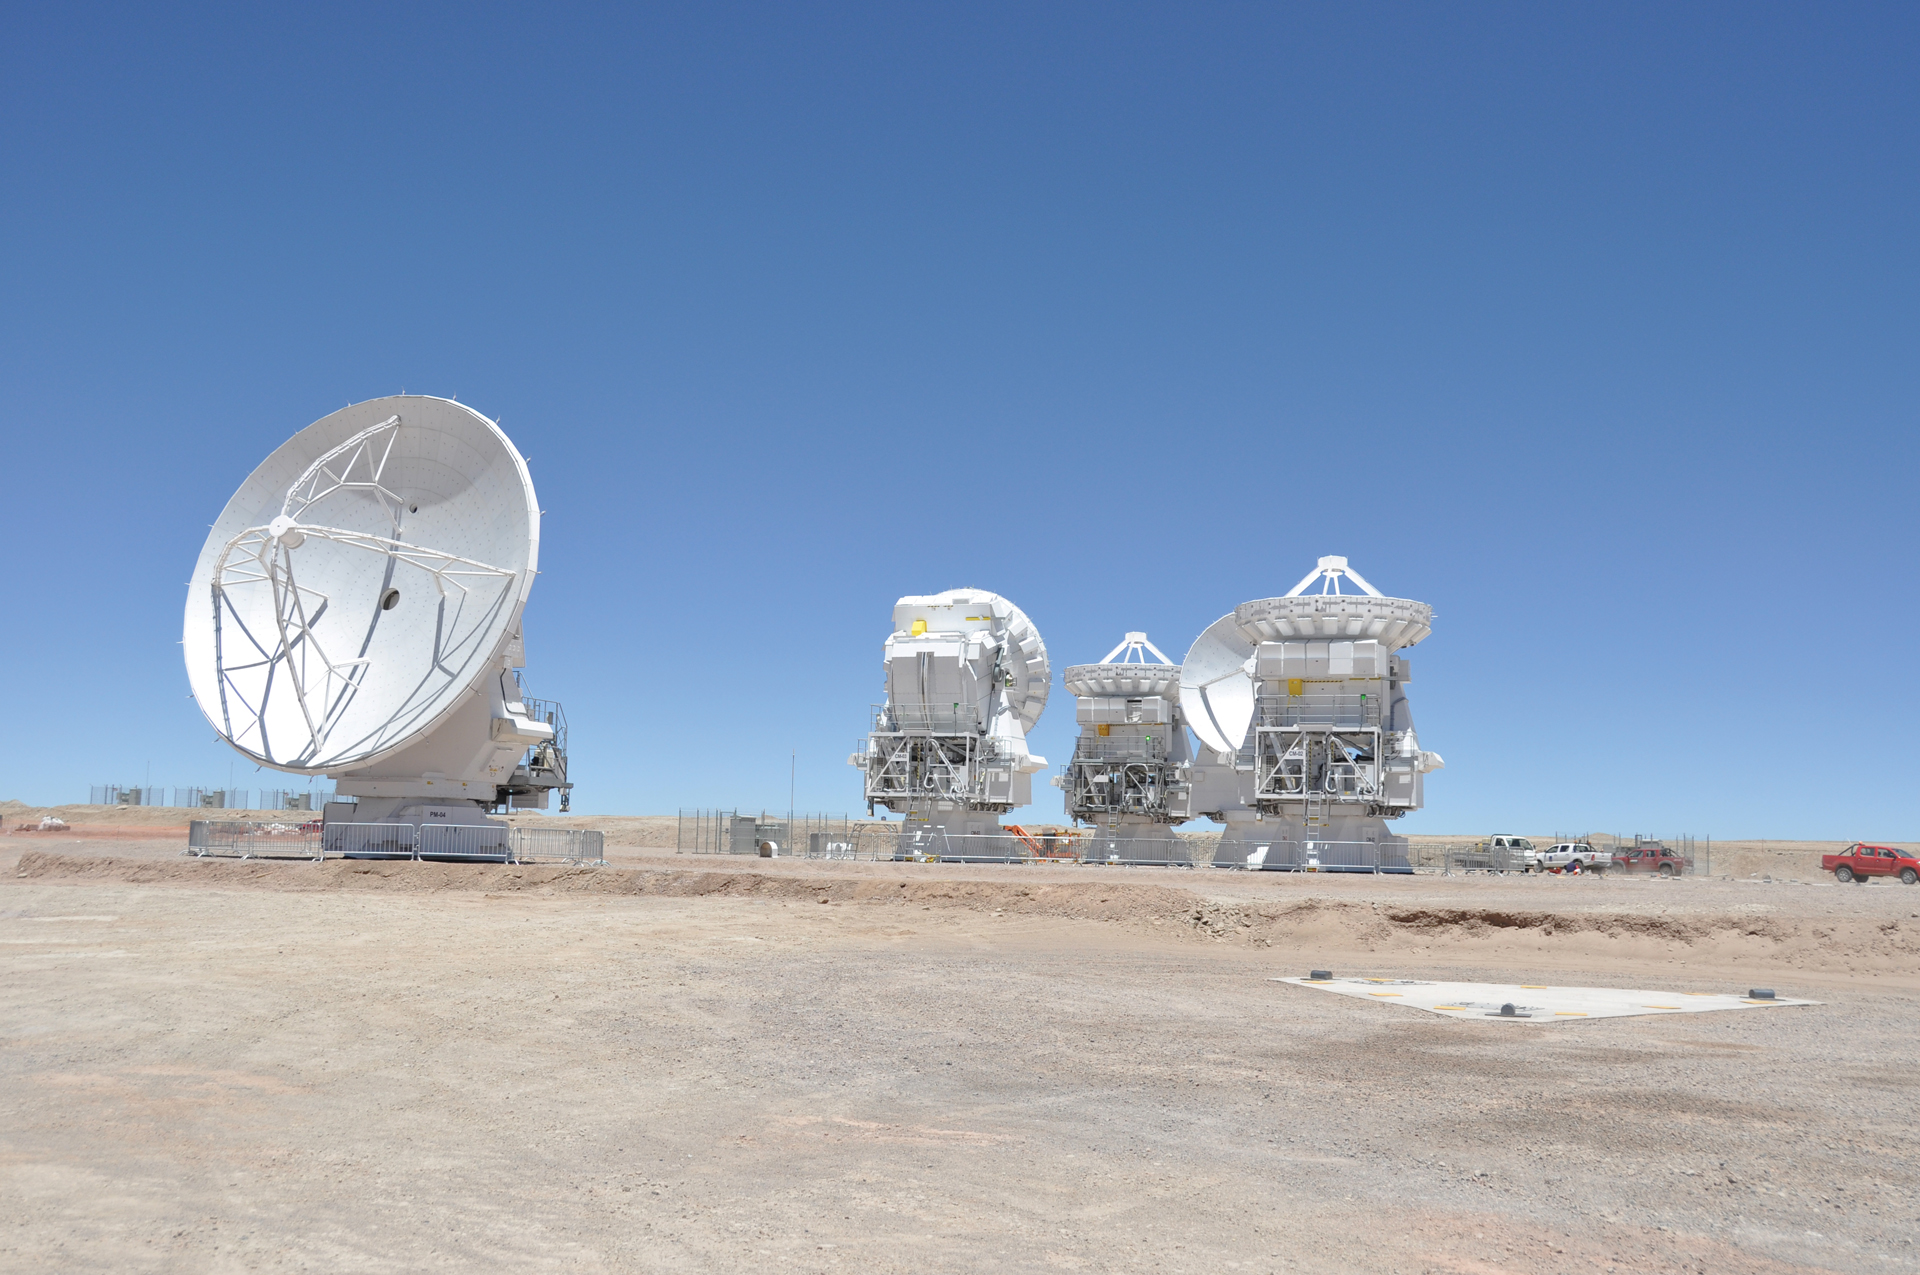

Triplet of 7-meter Antennas

The Atacama Compact Array with four 7-meter Japanese telescopes and one 12-meter Japanese telescope. The ACA forms a tight group that provides sensitive coverage of the sky that can work with or separately from the rest of ALMA.

Credit: NRAO/AUI/NSF